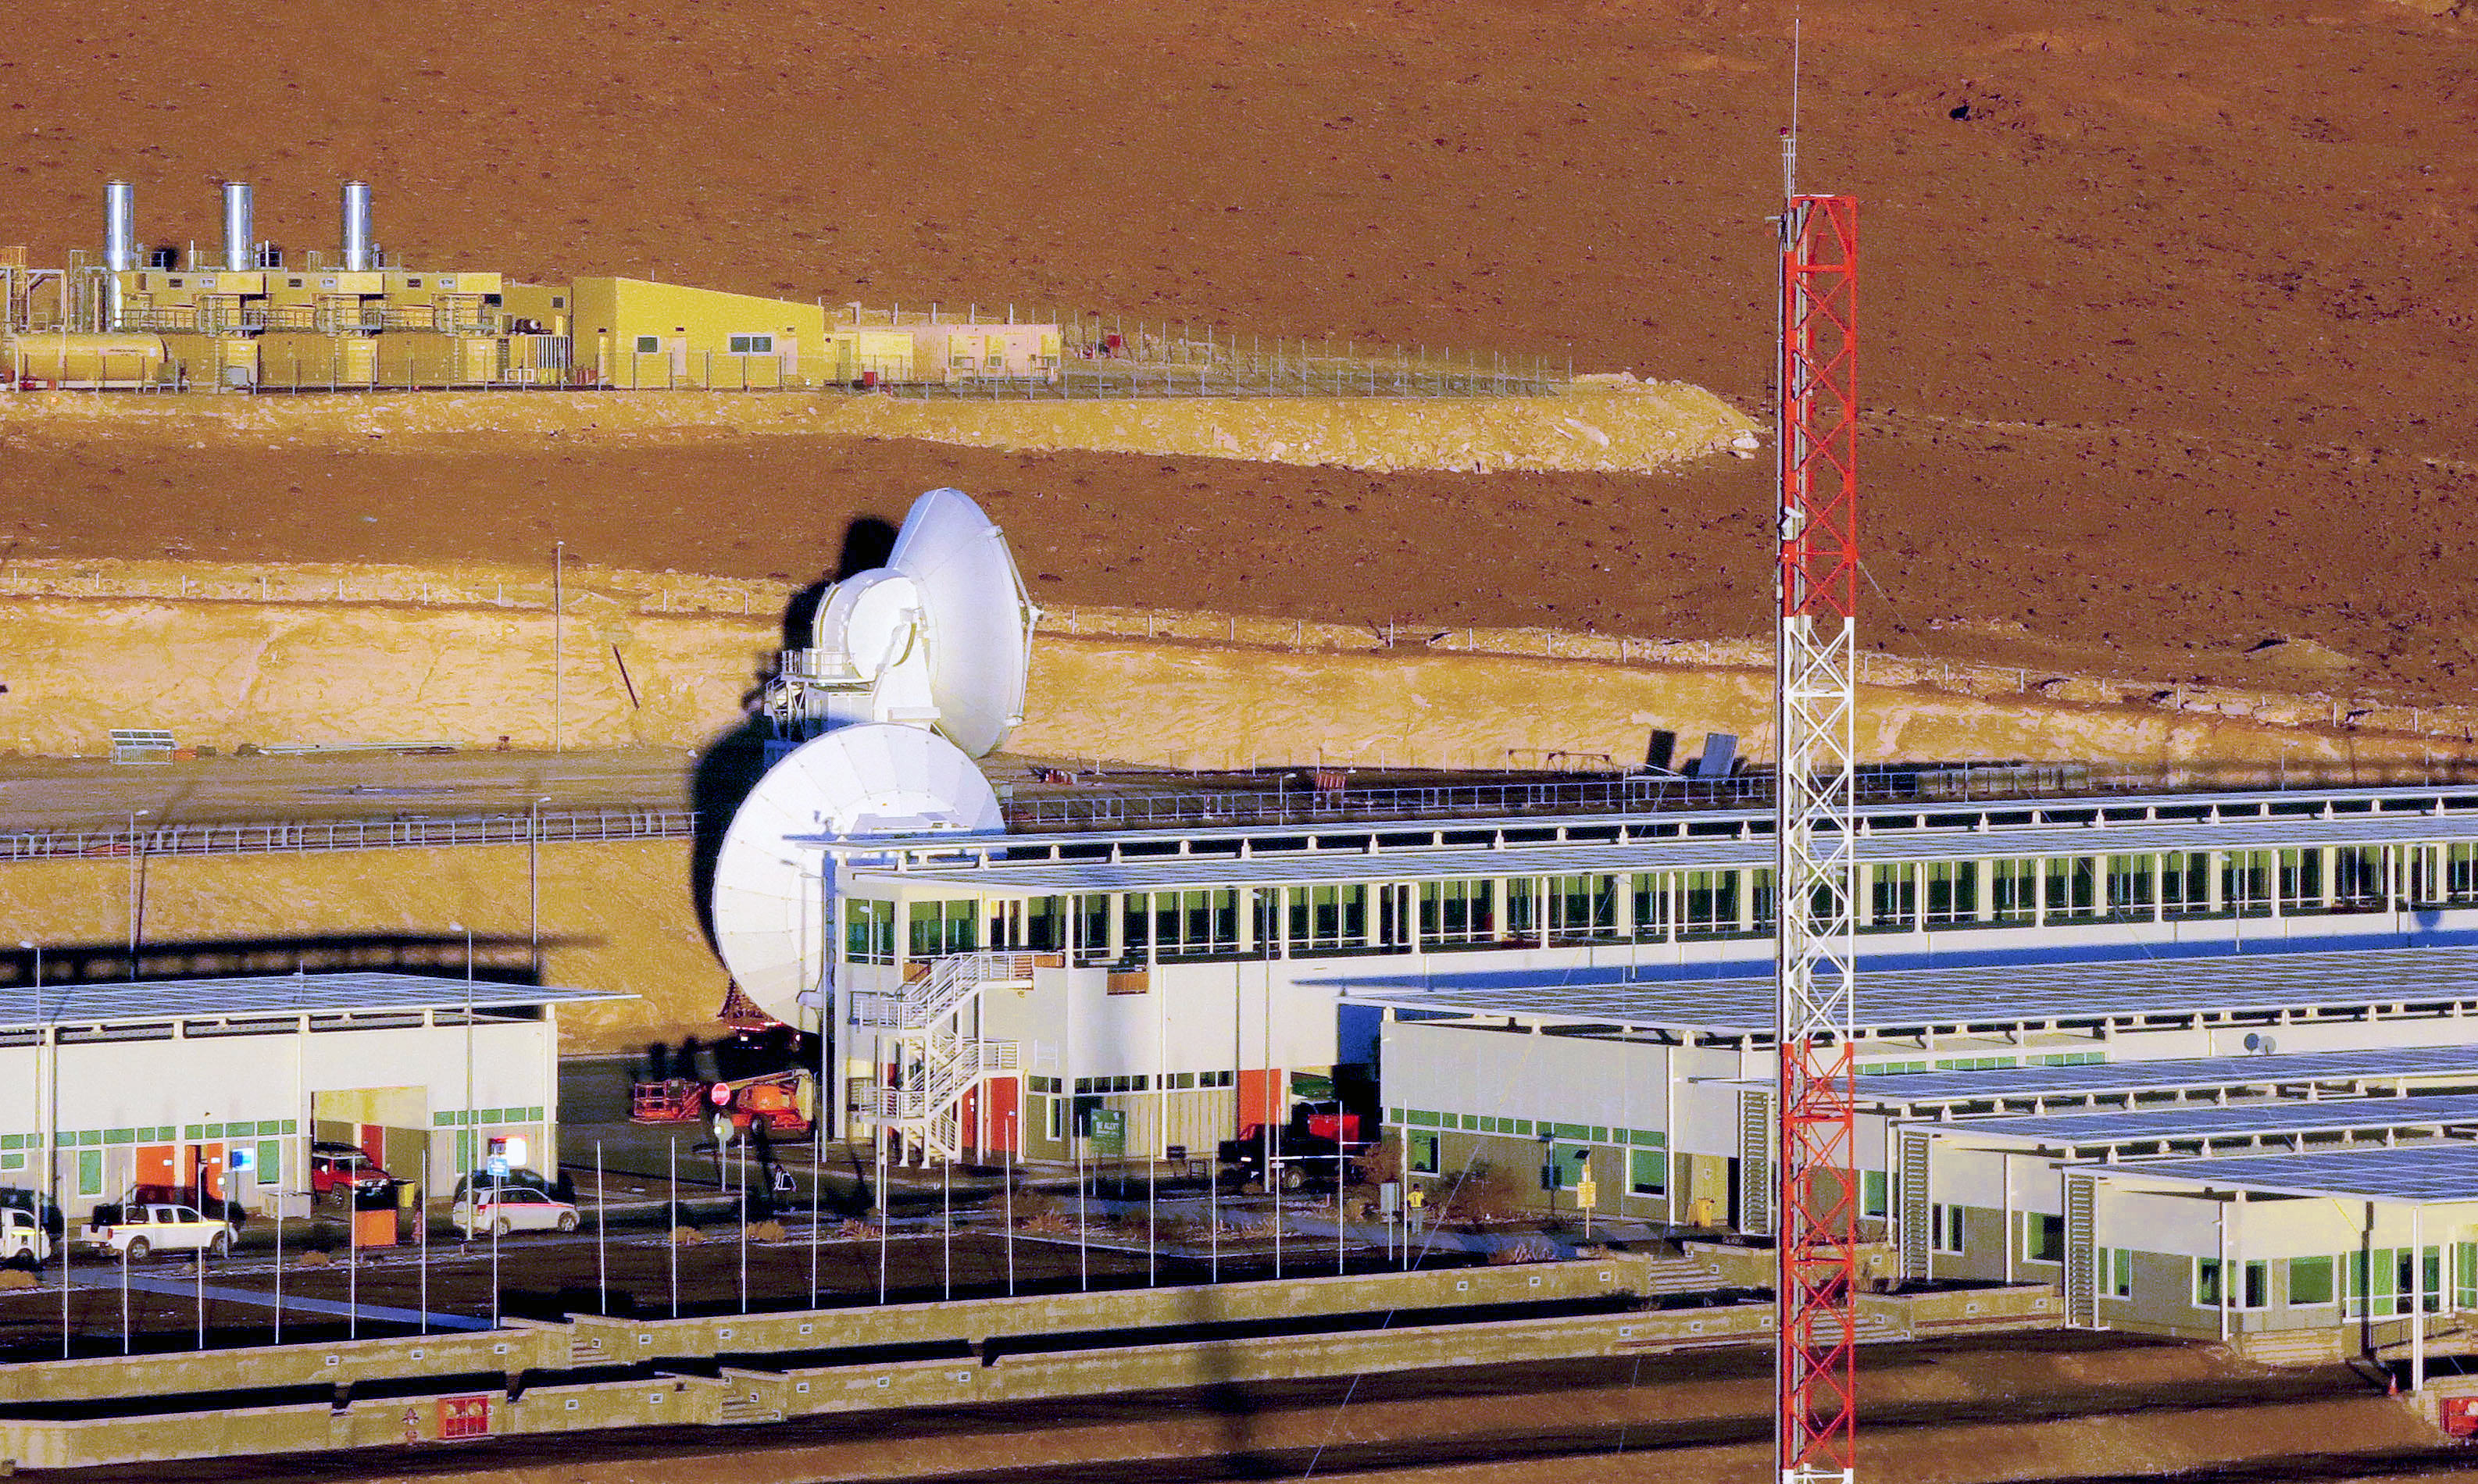

ALMA Operations Support Facility (OSF)

A part of the ALMA Operations Support Facility (OSF) includes two dishes of the ALMA Observatory, which were not yet moved up to the Chajnantor Plateau.

Credit: ESO